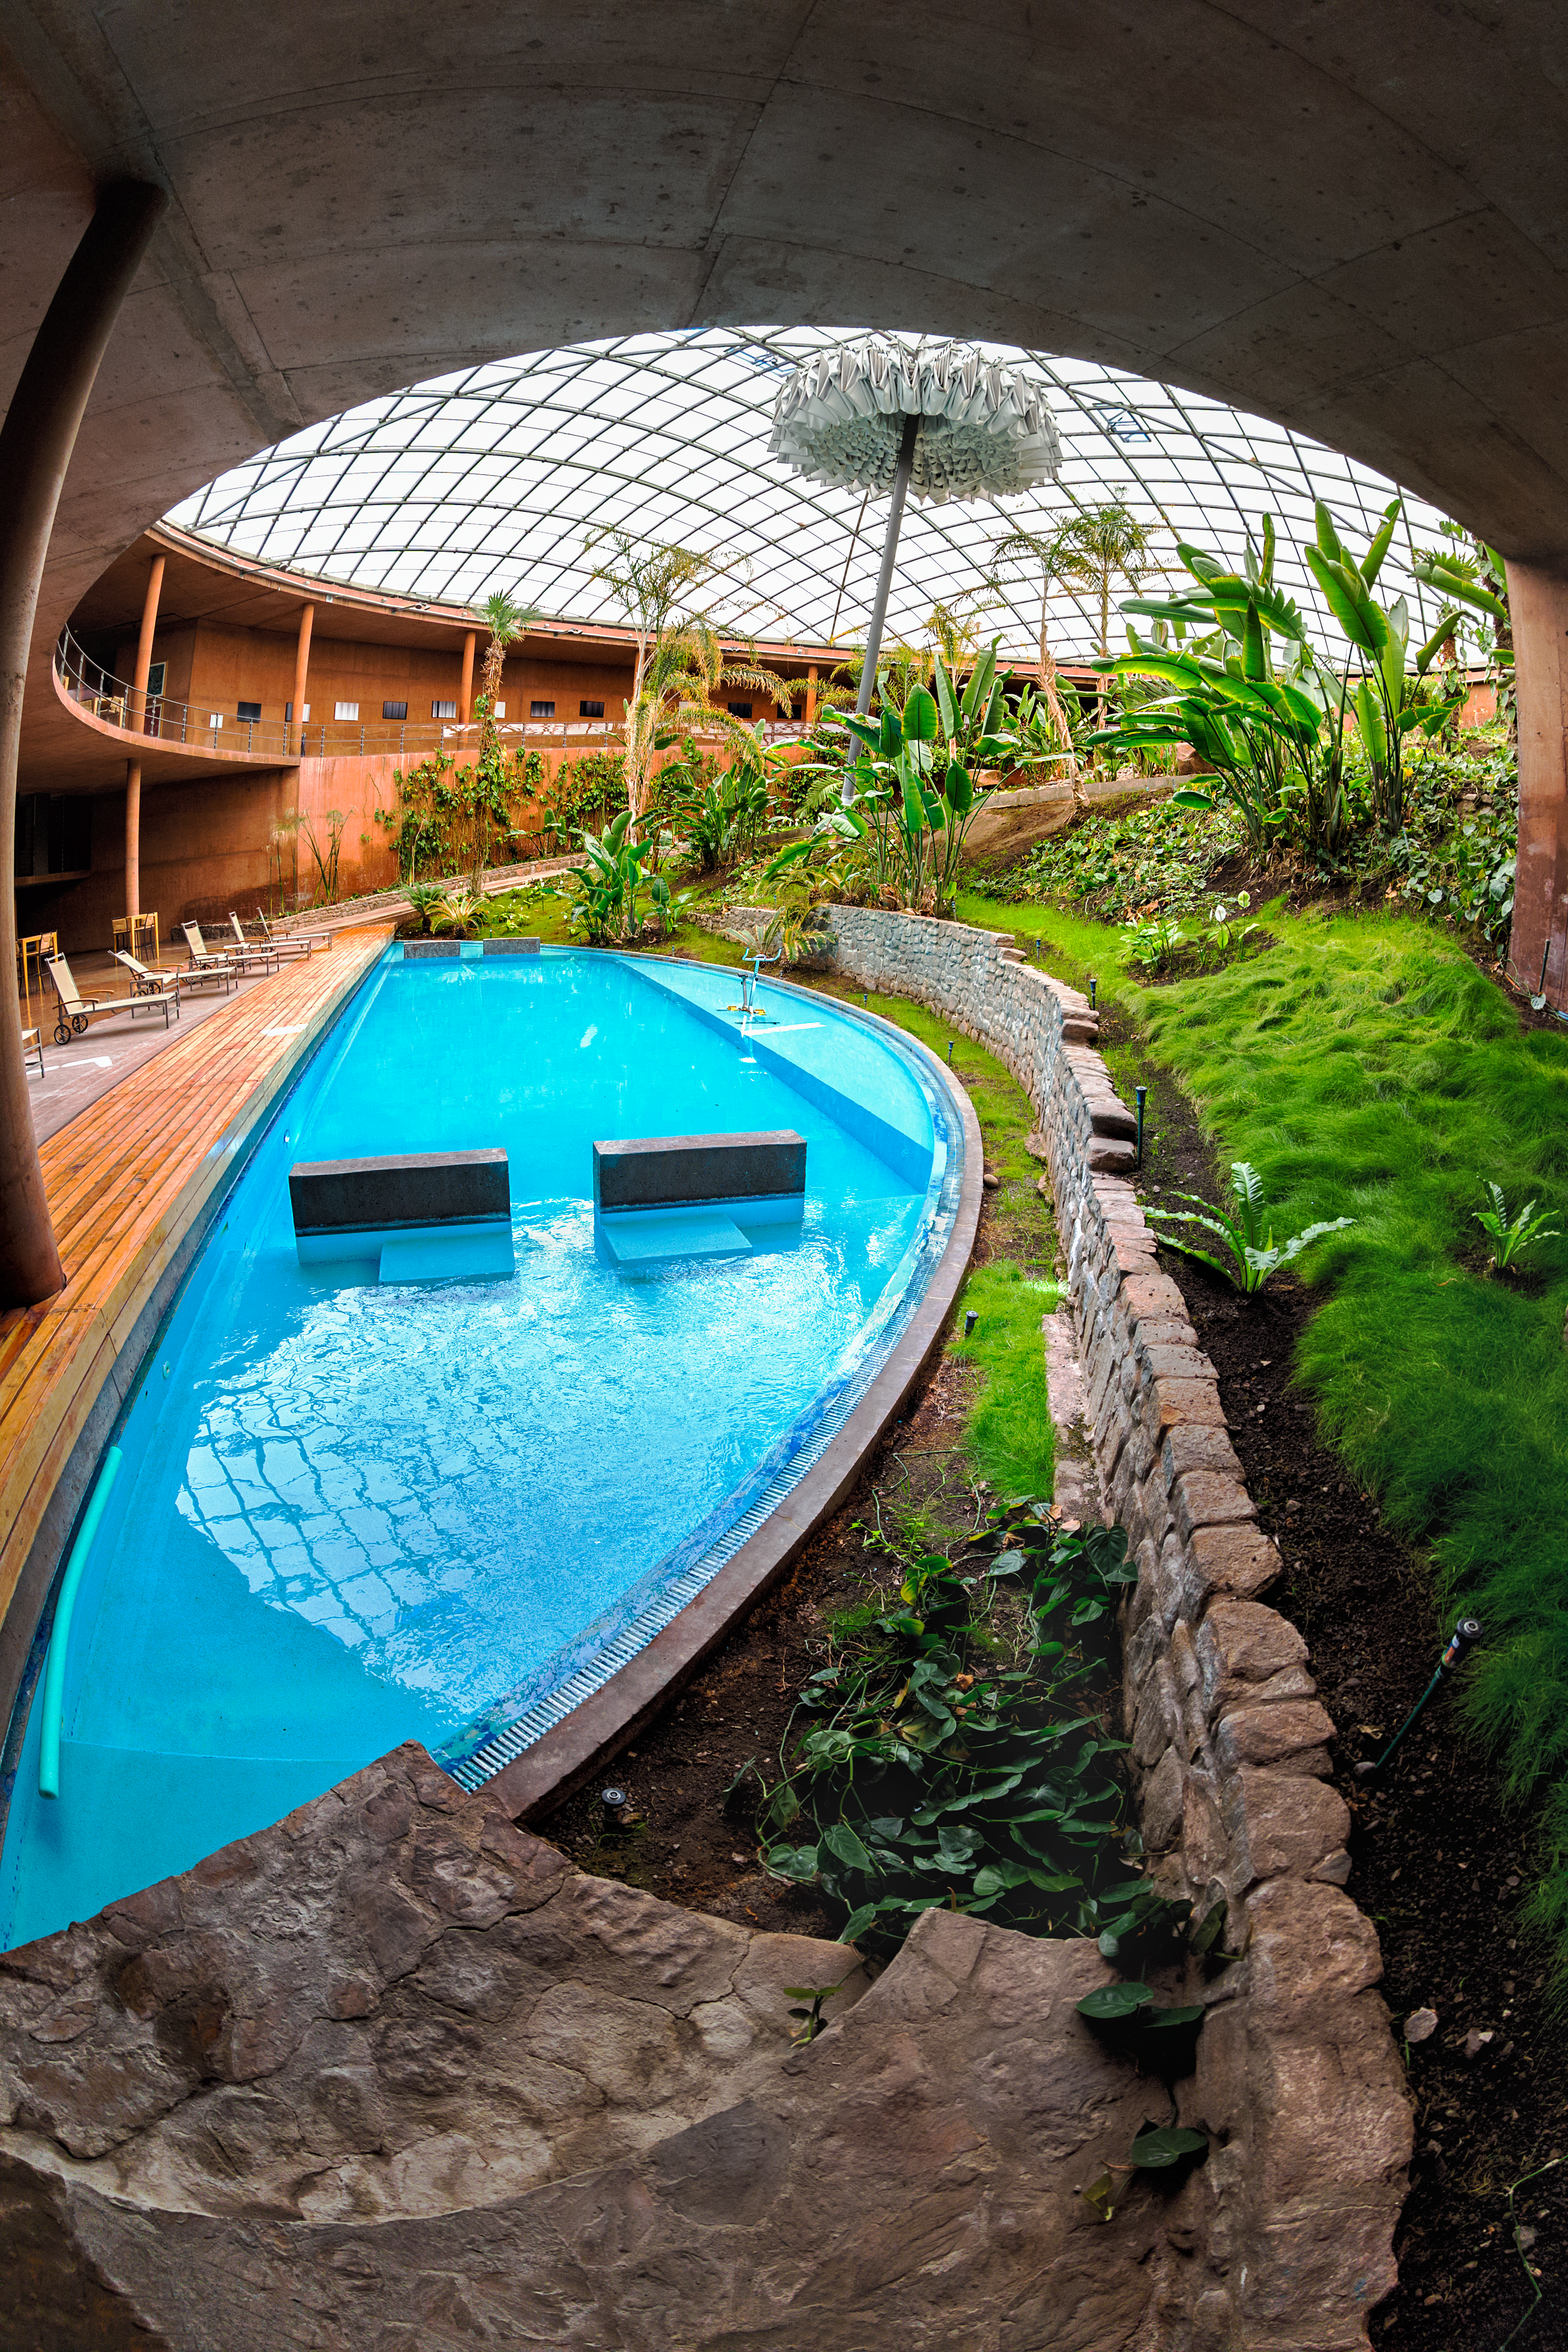

Swimming pool inside the Residencia

Close-up of the swimming pool and the adjacent garden inside the Residencia building in Paranal. The Residencia provides a relaxing environment for those working at ESO's Very Large Telescope array.

Credit: ESO/M. Claro